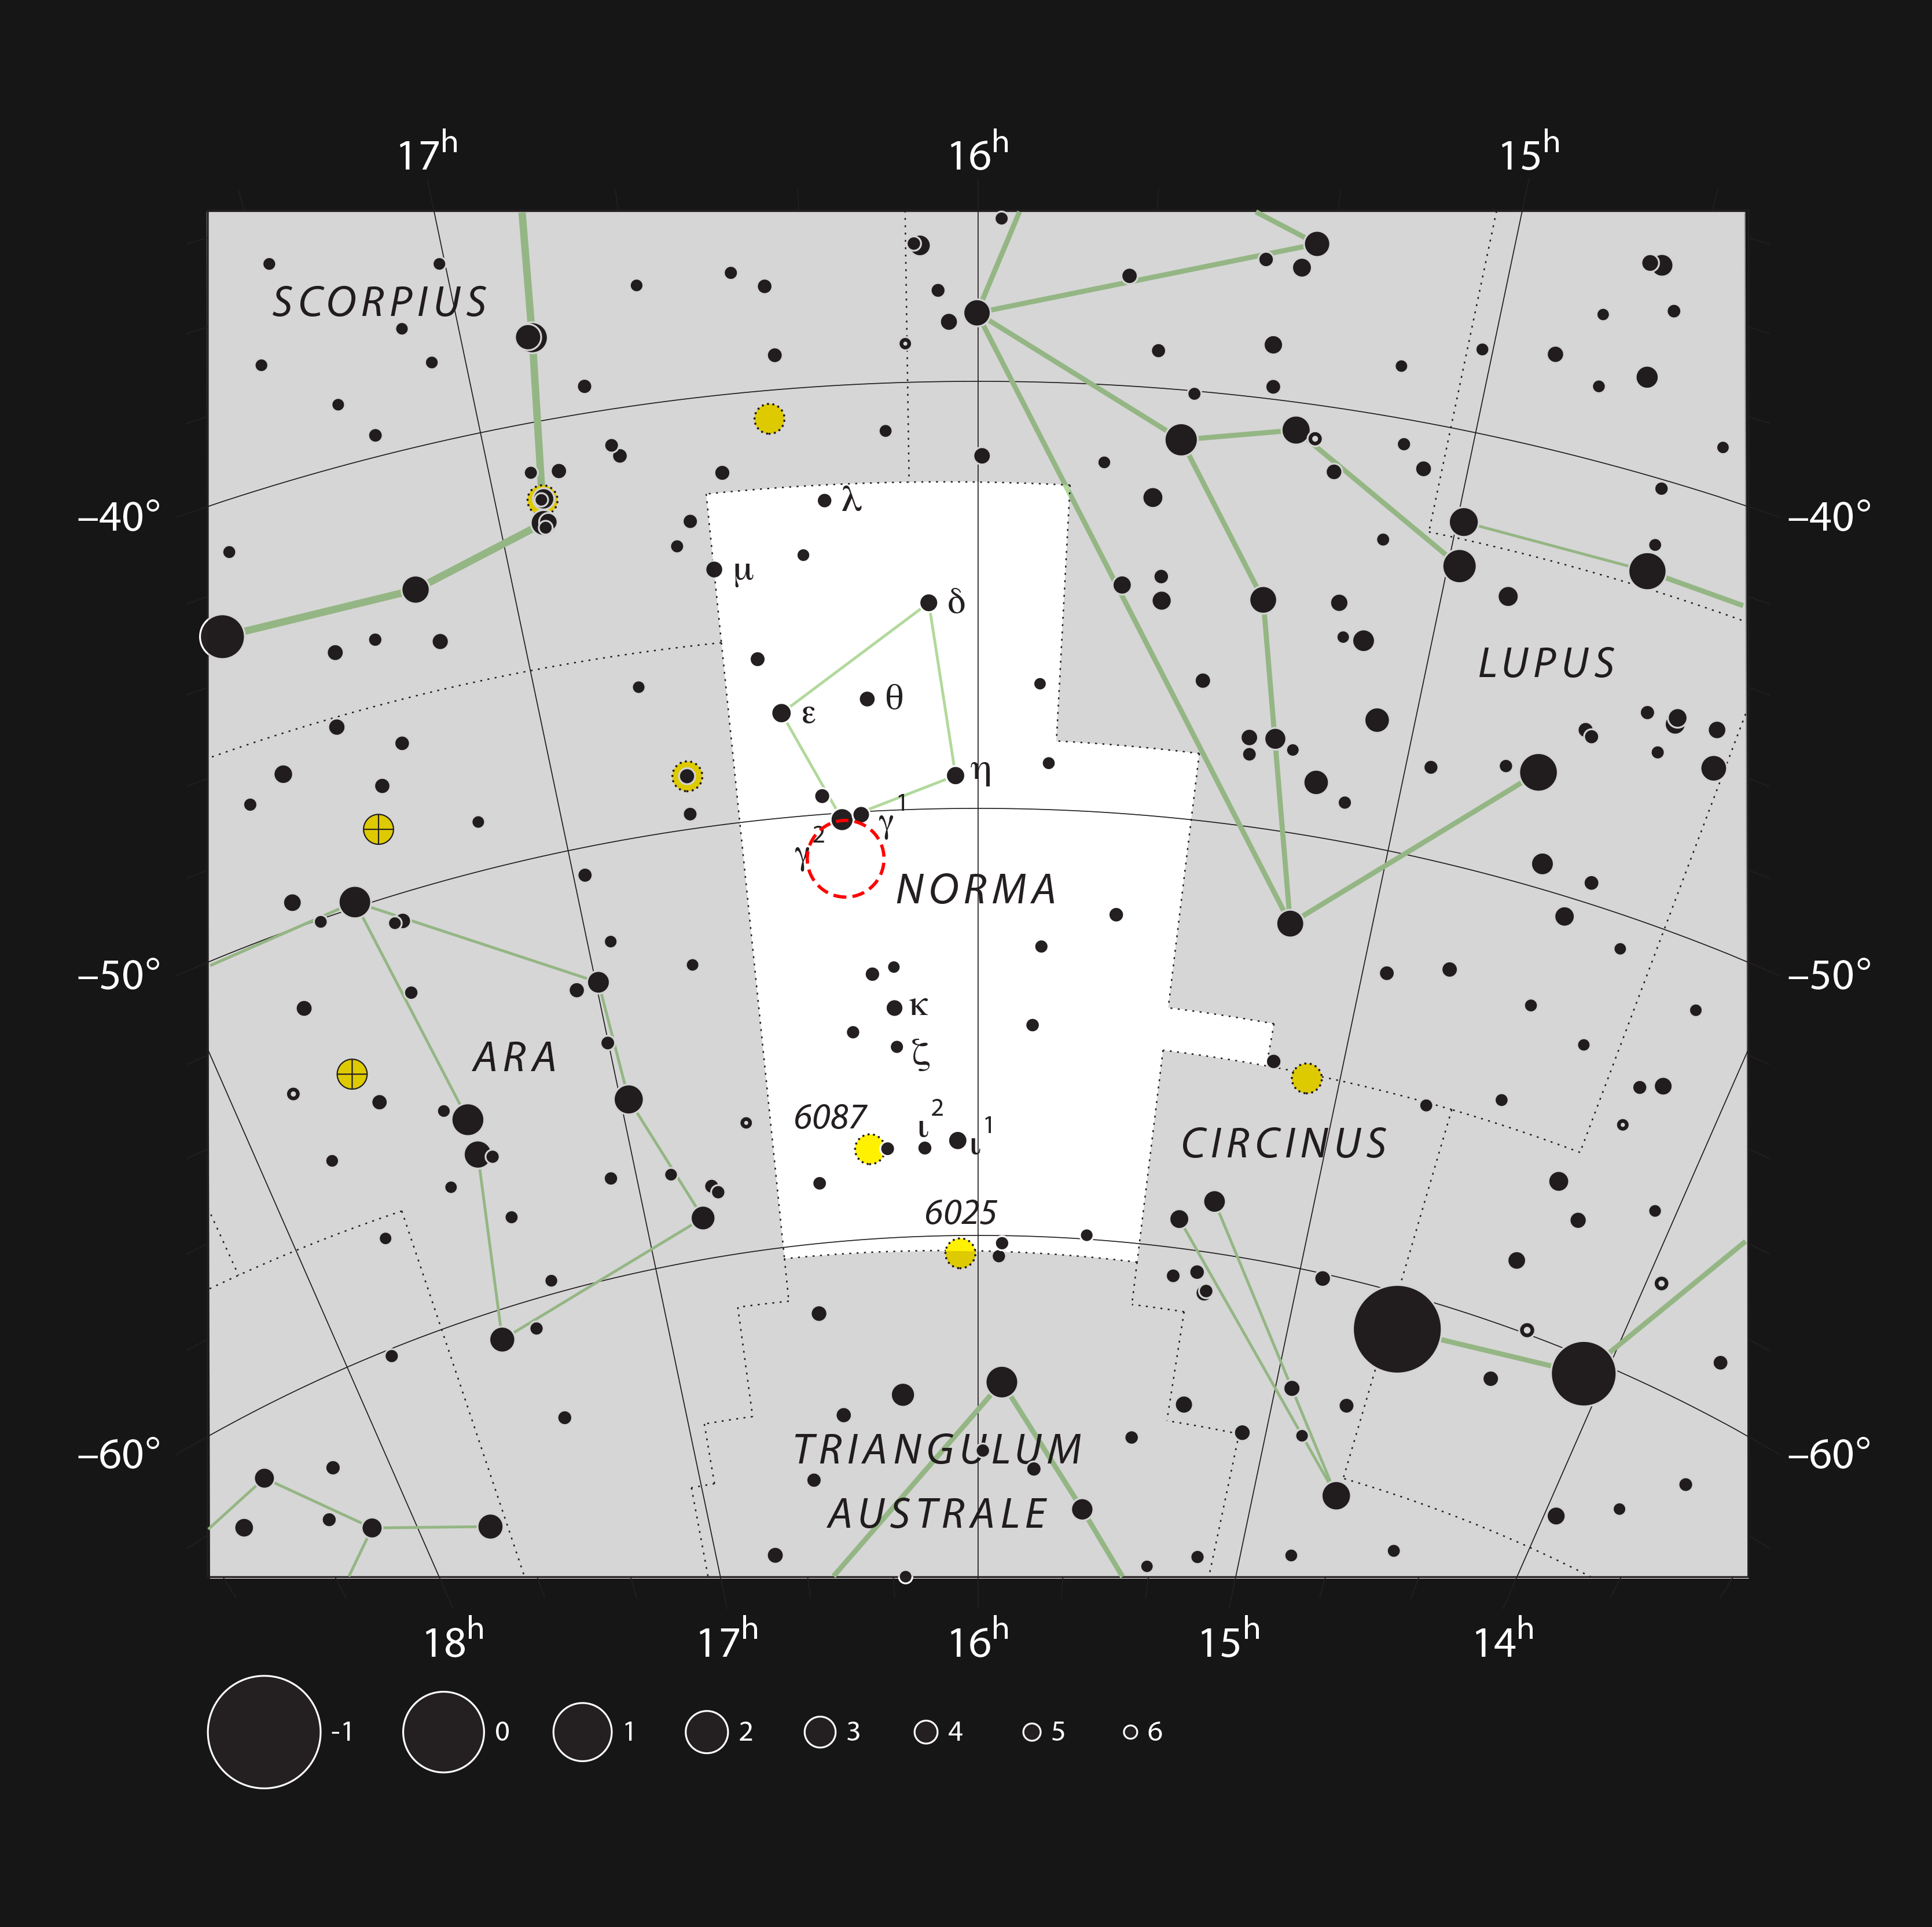

The star formation region RCW 106 in the constellation of Norma

This chart shows the small and inconspicuous southern constellation of Norma (The Carpenter’s Square). Most of the stars visible to the naked eye on a clear dark night are shown. This region is in the plane of the Milky Way and hosts the huge star formation region RCW 106 (marked with a red circle), which is mostly hidden behind thick dust clouds and not visible in a small telescope.

Credit: ESO/IAU and Sky & Telescope